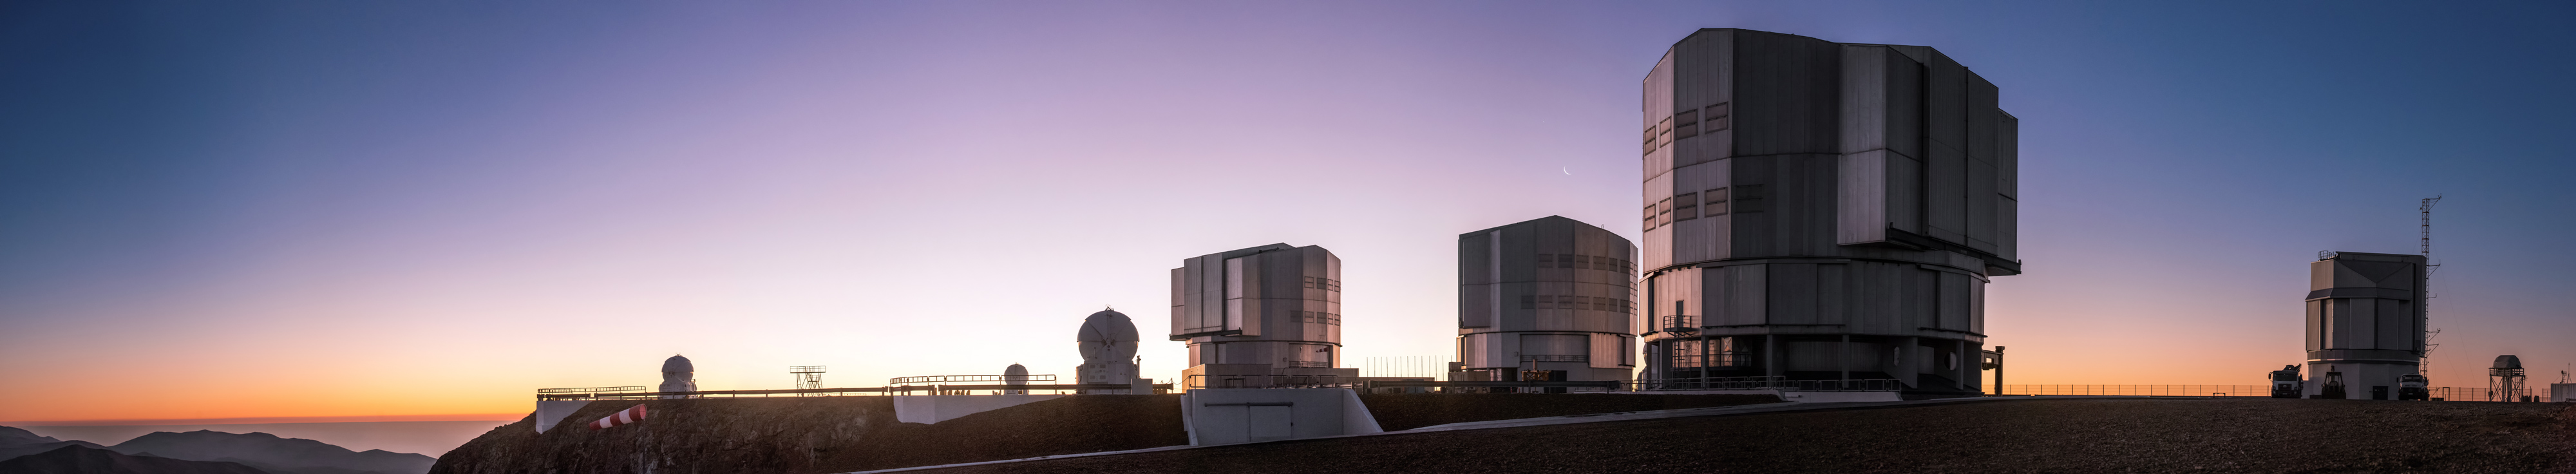

VLT sunset panorama

A panoramic view of a sunset behind the VLT at Paranal.

Credit: ESO/G. Brammer